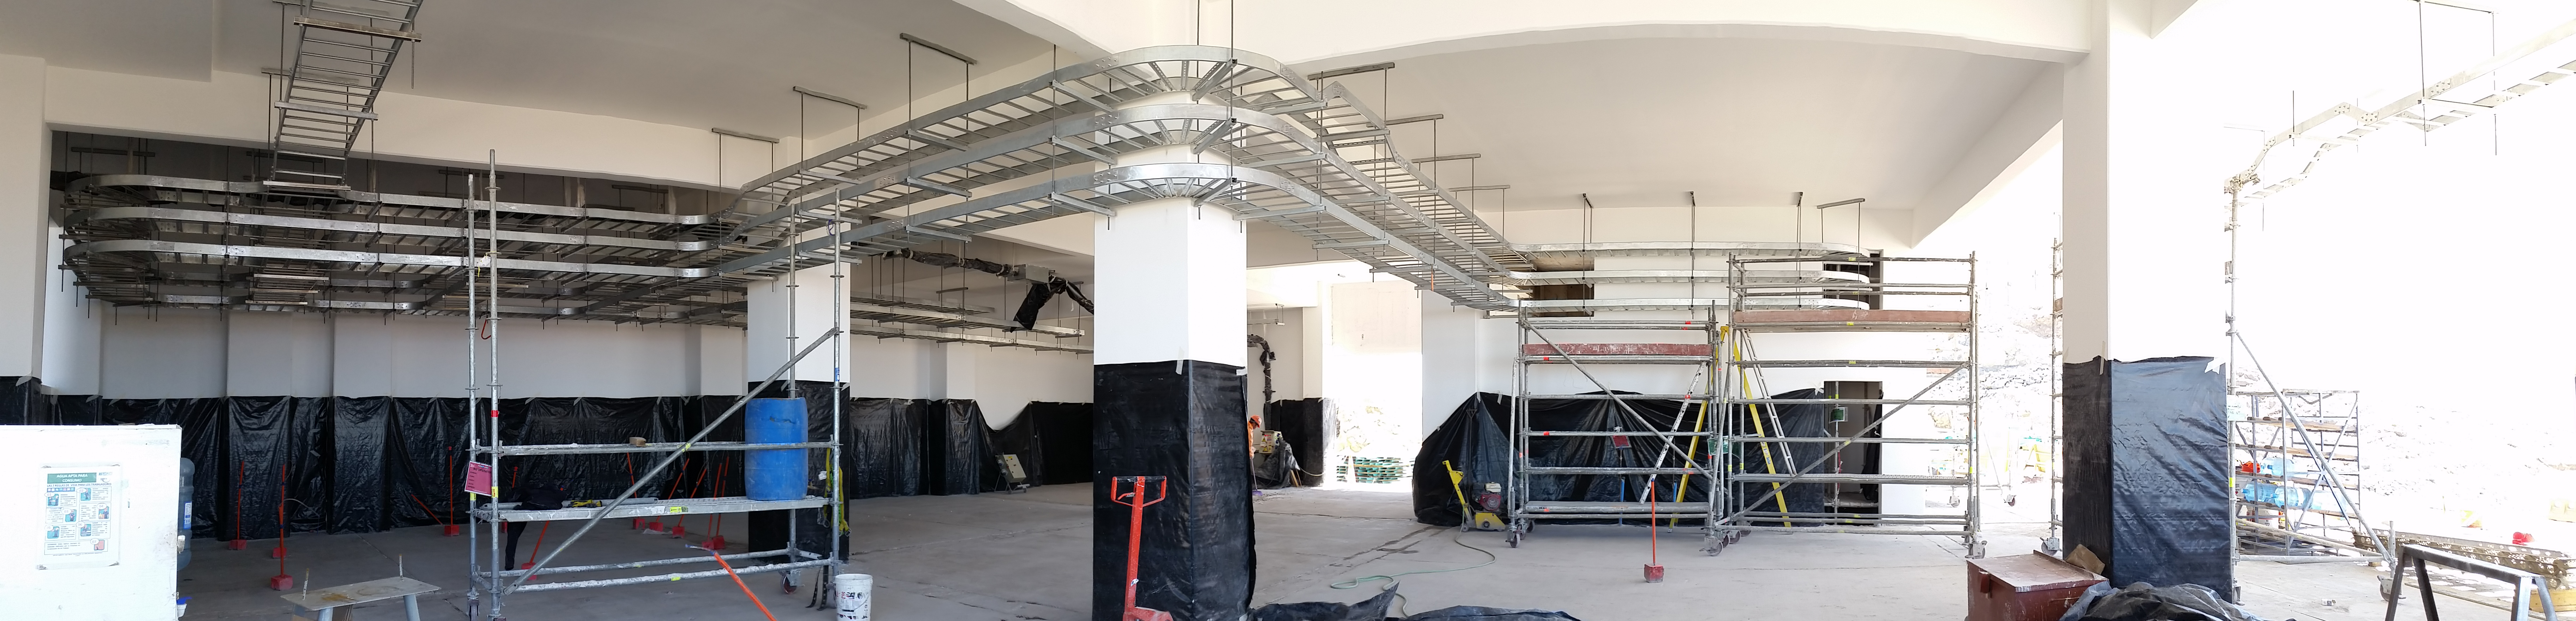

First level in progress

First level in progress

Credit: Rubin Observatory/NSF/AURA